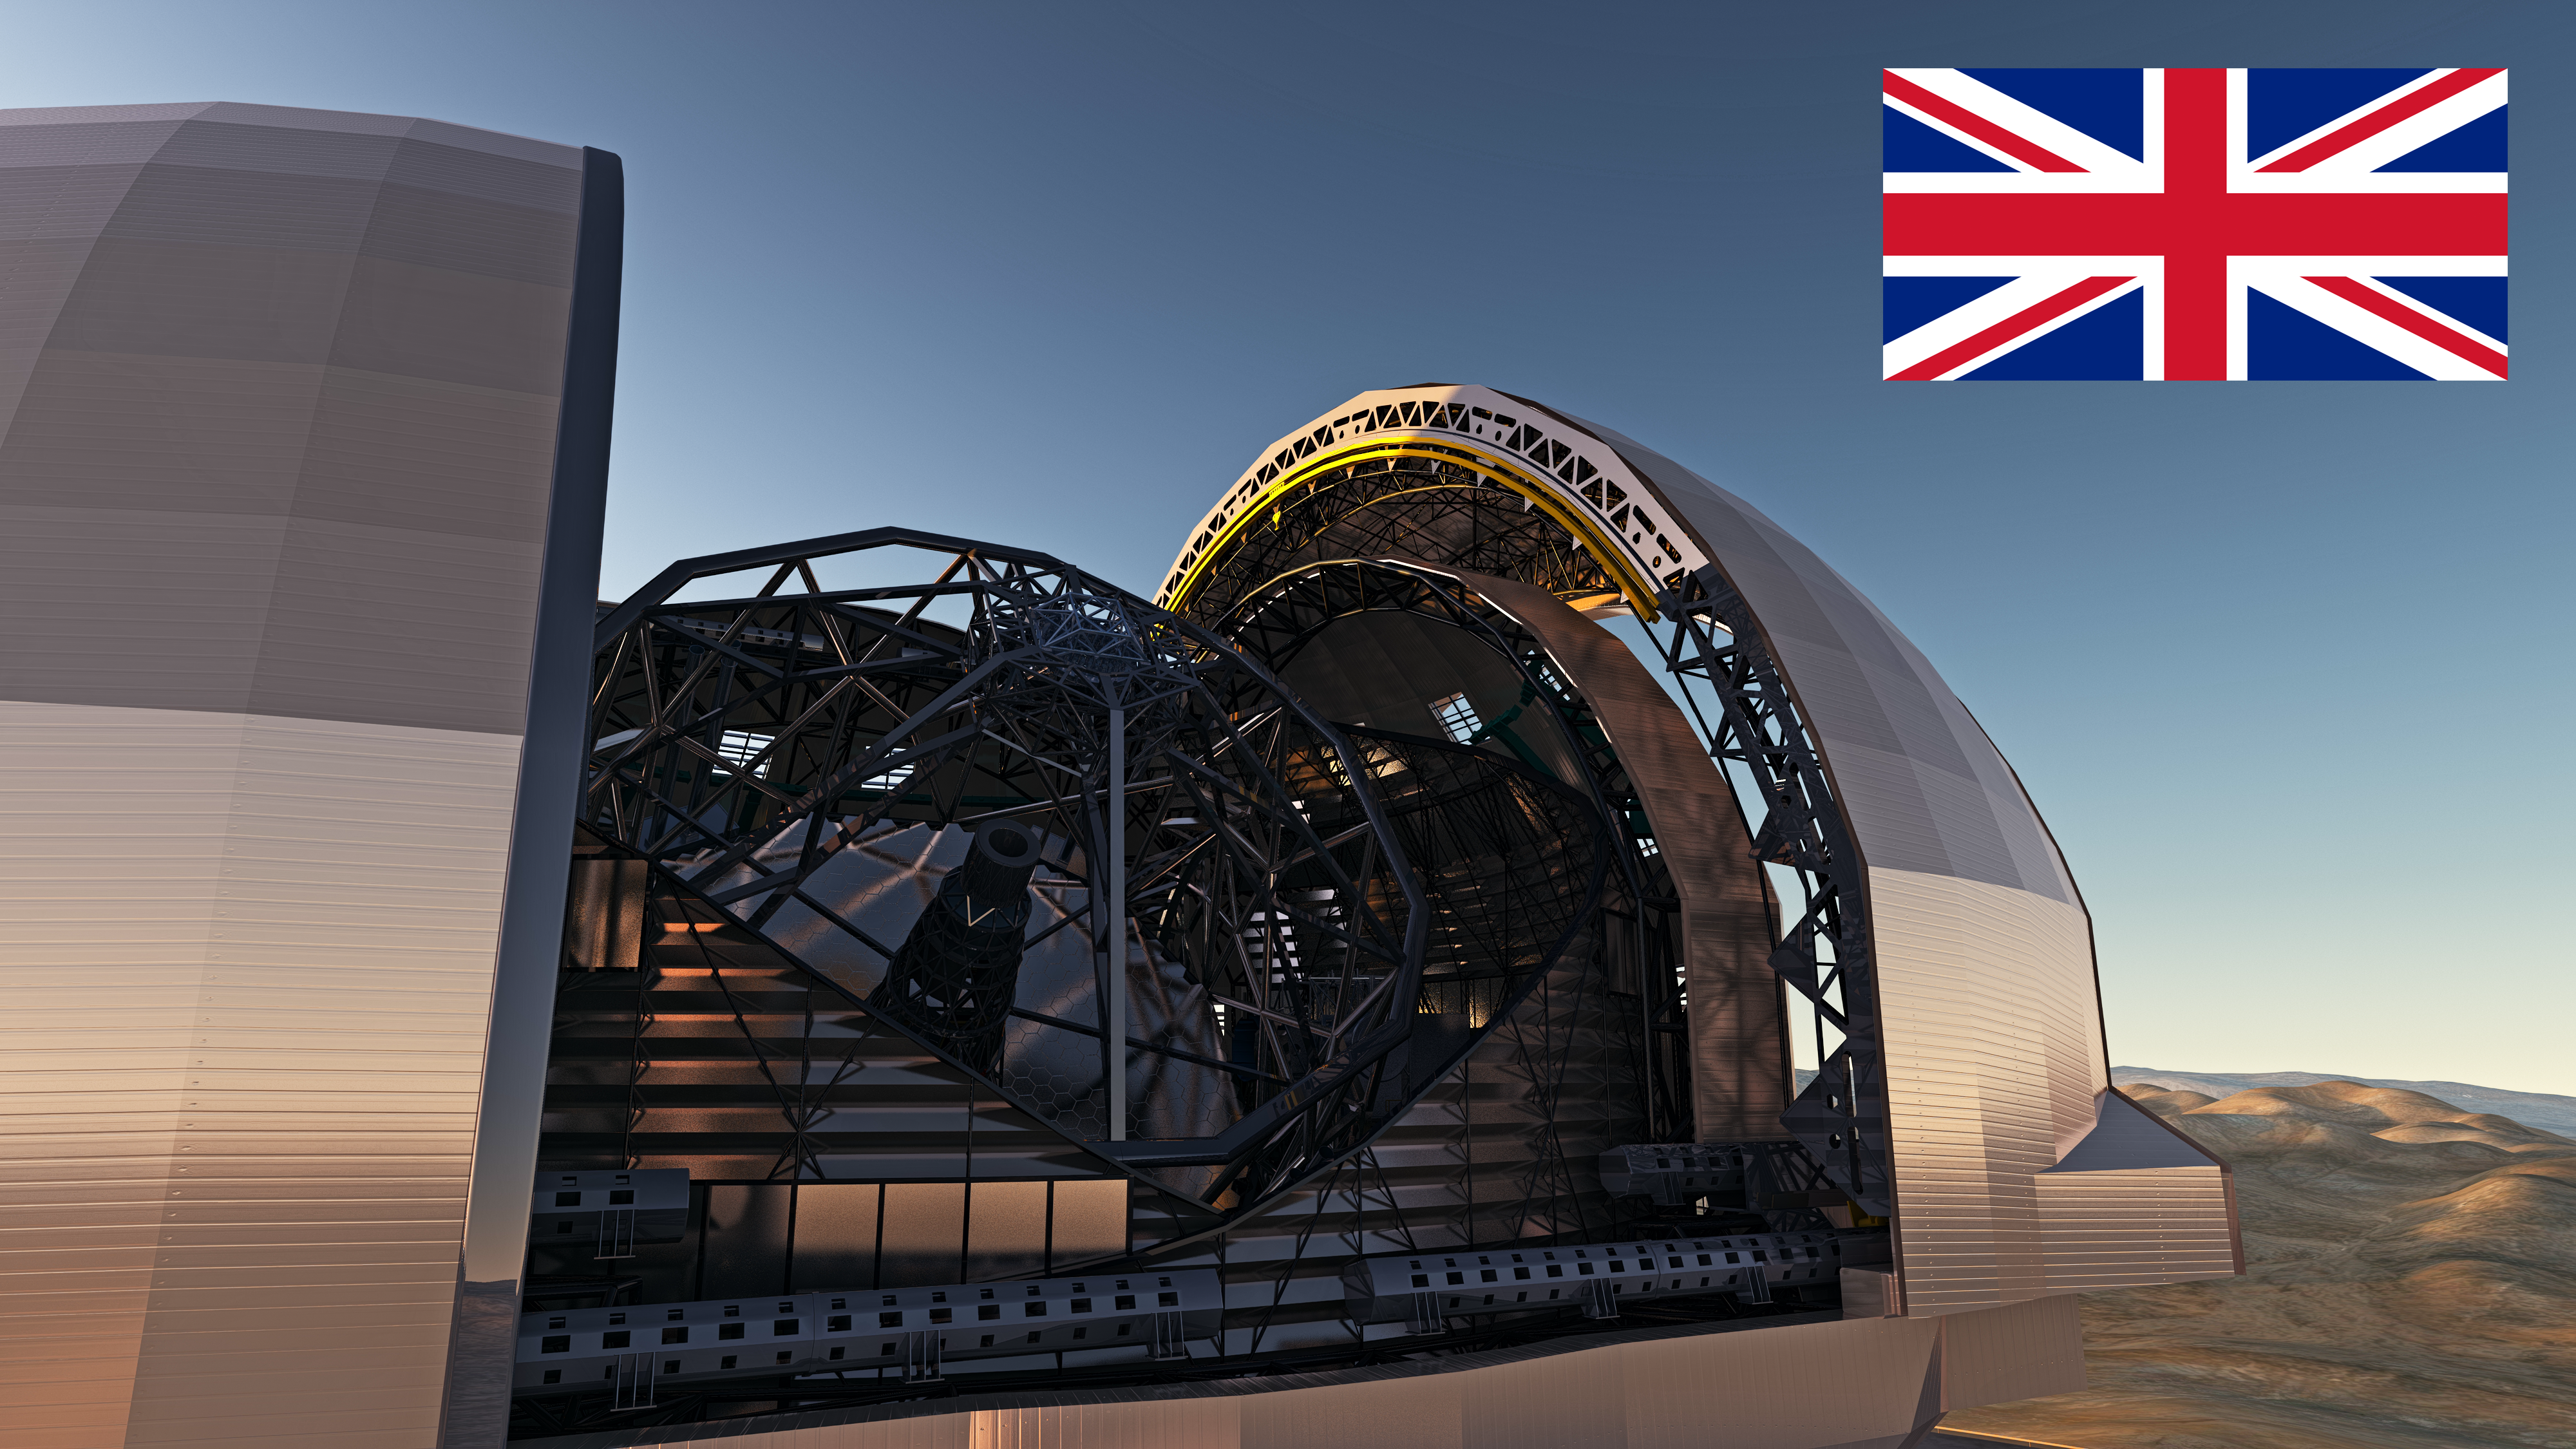

United Kingdom confirms participation in the E-ELT

Representatives of United Kingdom (UK) confirmed on 3 March 2013 that their country will participate in the European Extremely Large Telescope (E-ELT) programme. At this point eleven ESO Member States have approved their participation in the E-ELT programme.

The design for the E-ELT shown here was published in 2013 and is preliminary.

Credit: ESO/L. Calçada